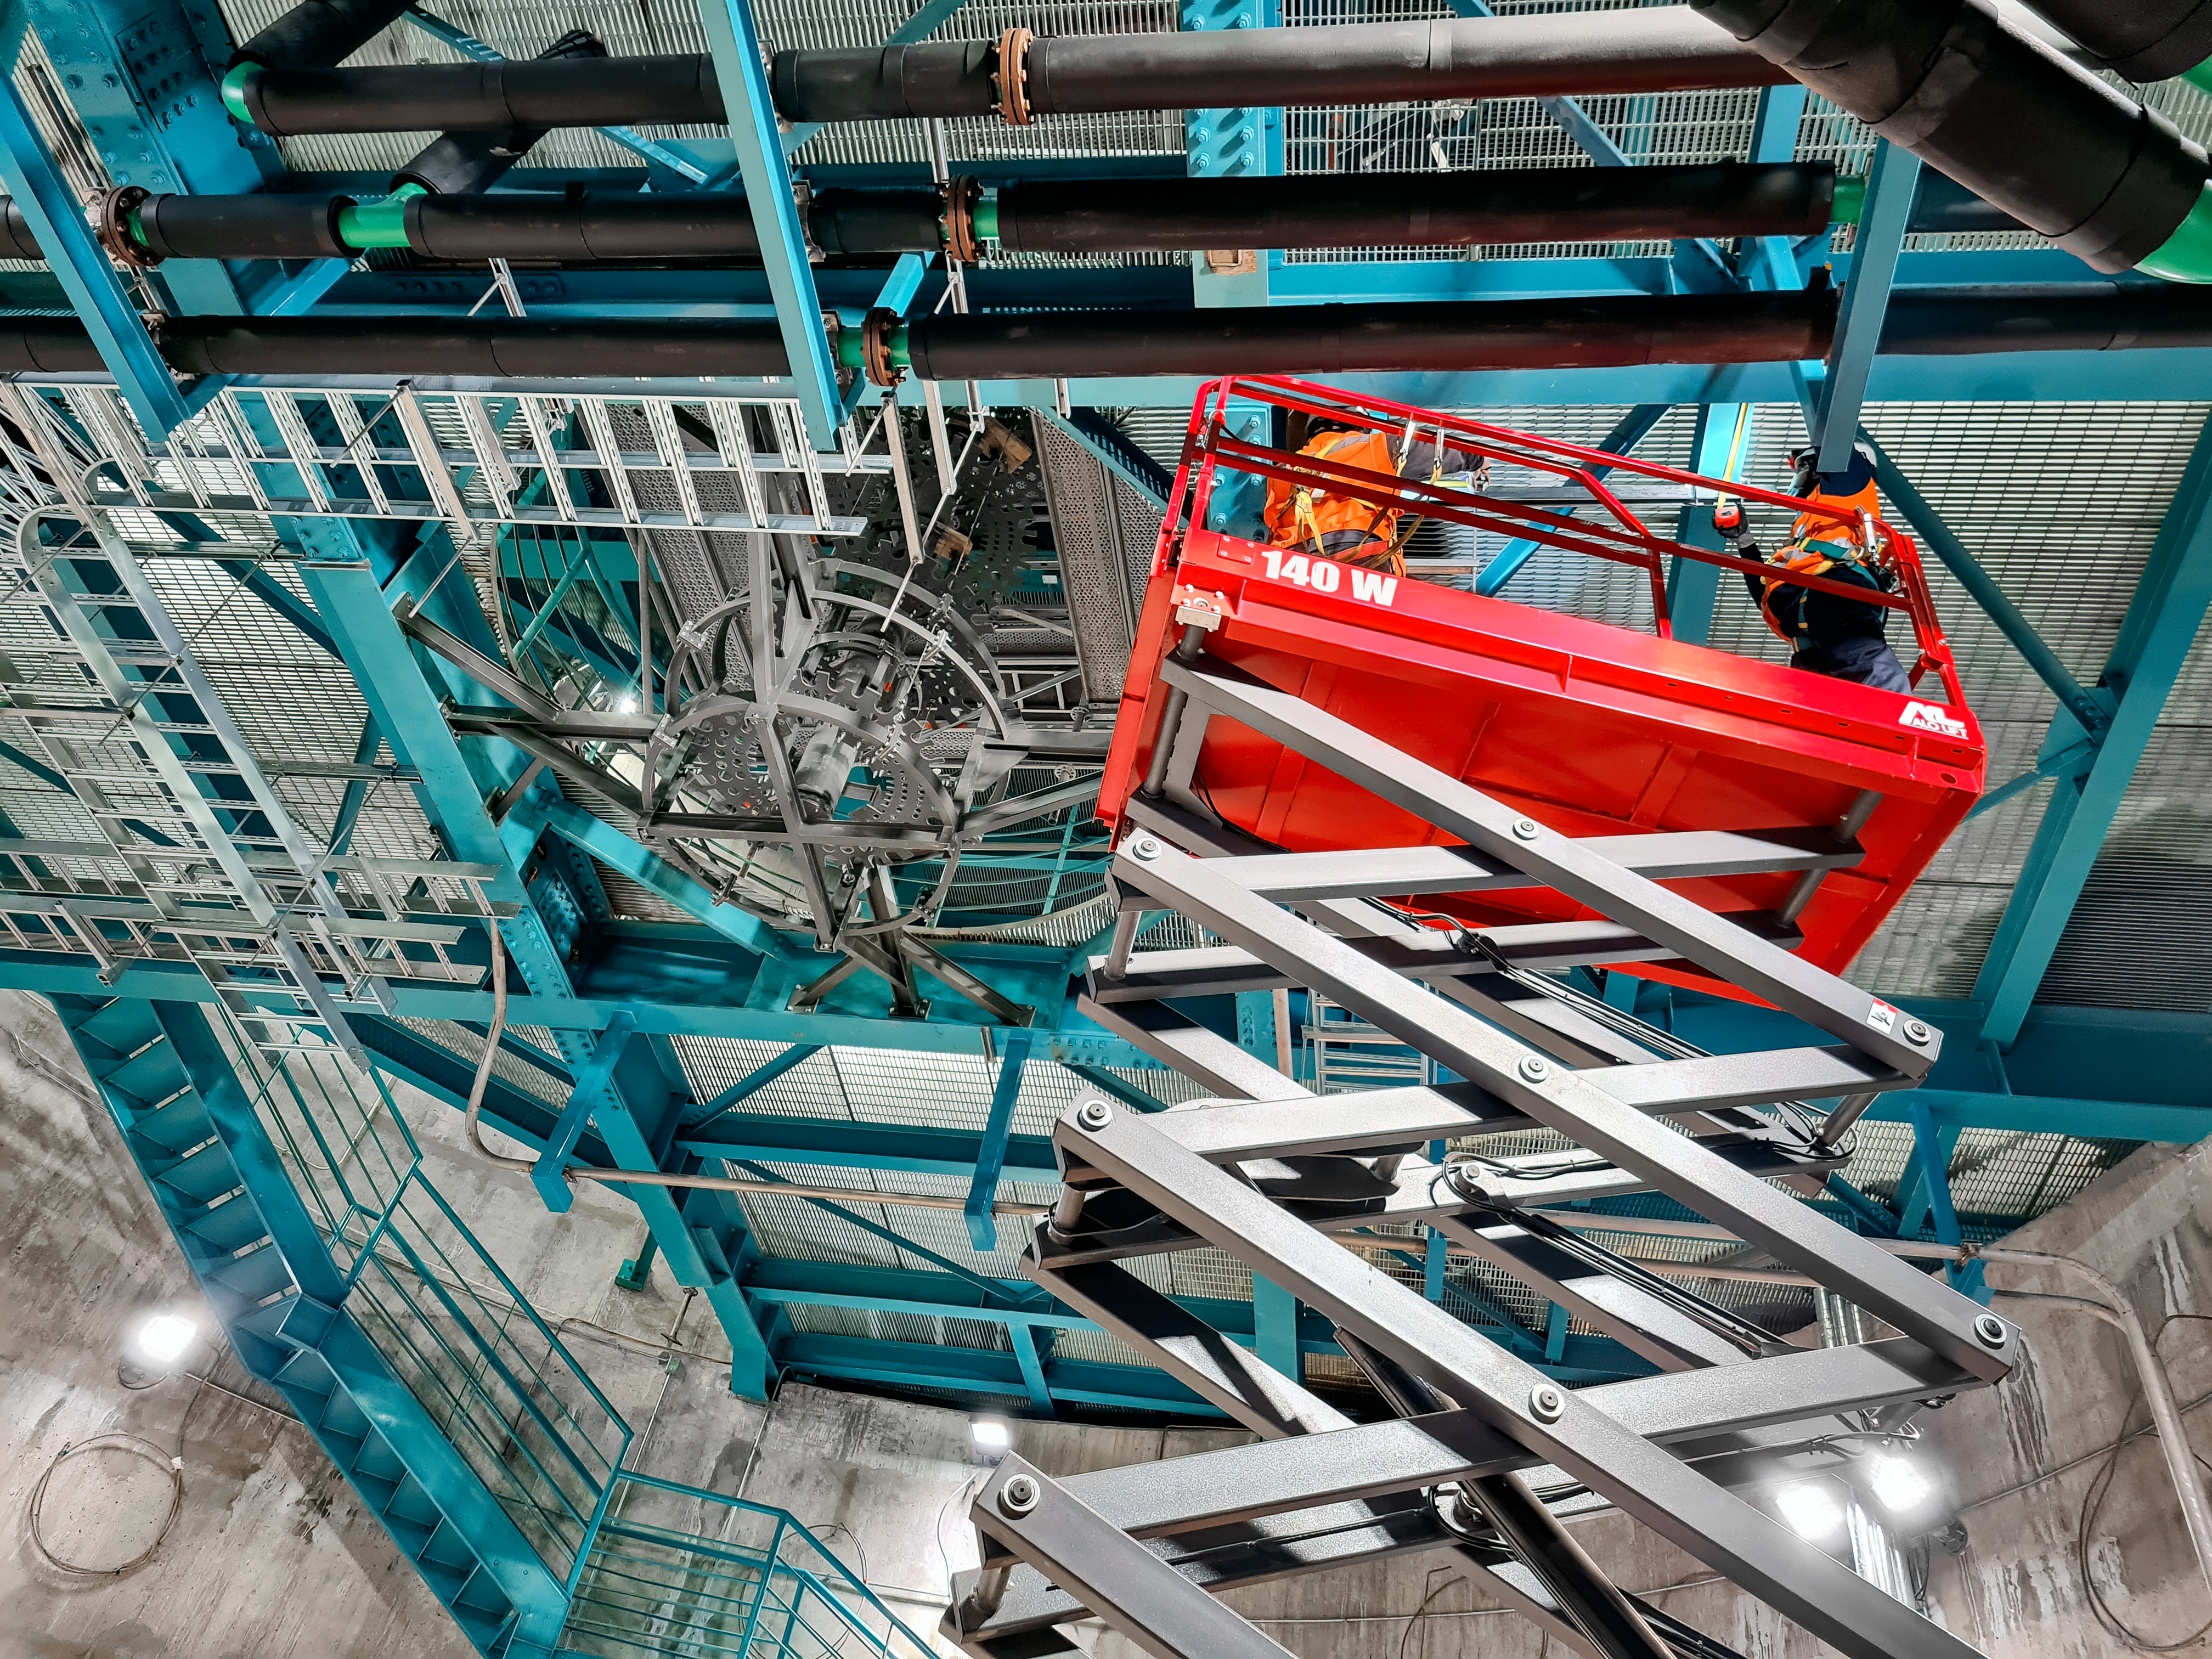

Rubin Feb 2021

Work on the Dome and the TMA is progressing in parallel on the summit, with preparations underway for some big upcoming activities. For the rest of February, the Dome team will be installing cladding and louvers while the work on the TMA mostly consists of small-scale inside assembly tasks. Meanwhile, arriving at the site are the pieces of the 500-ton crane needed to complete the major assembly of the TMA. The top-end of the TMA is scheduled to be transported to the upper platform on March 1st for its final assembly, after which it will be lifted into the Dome.

Credit: Rubin Obs/NSF/AURA